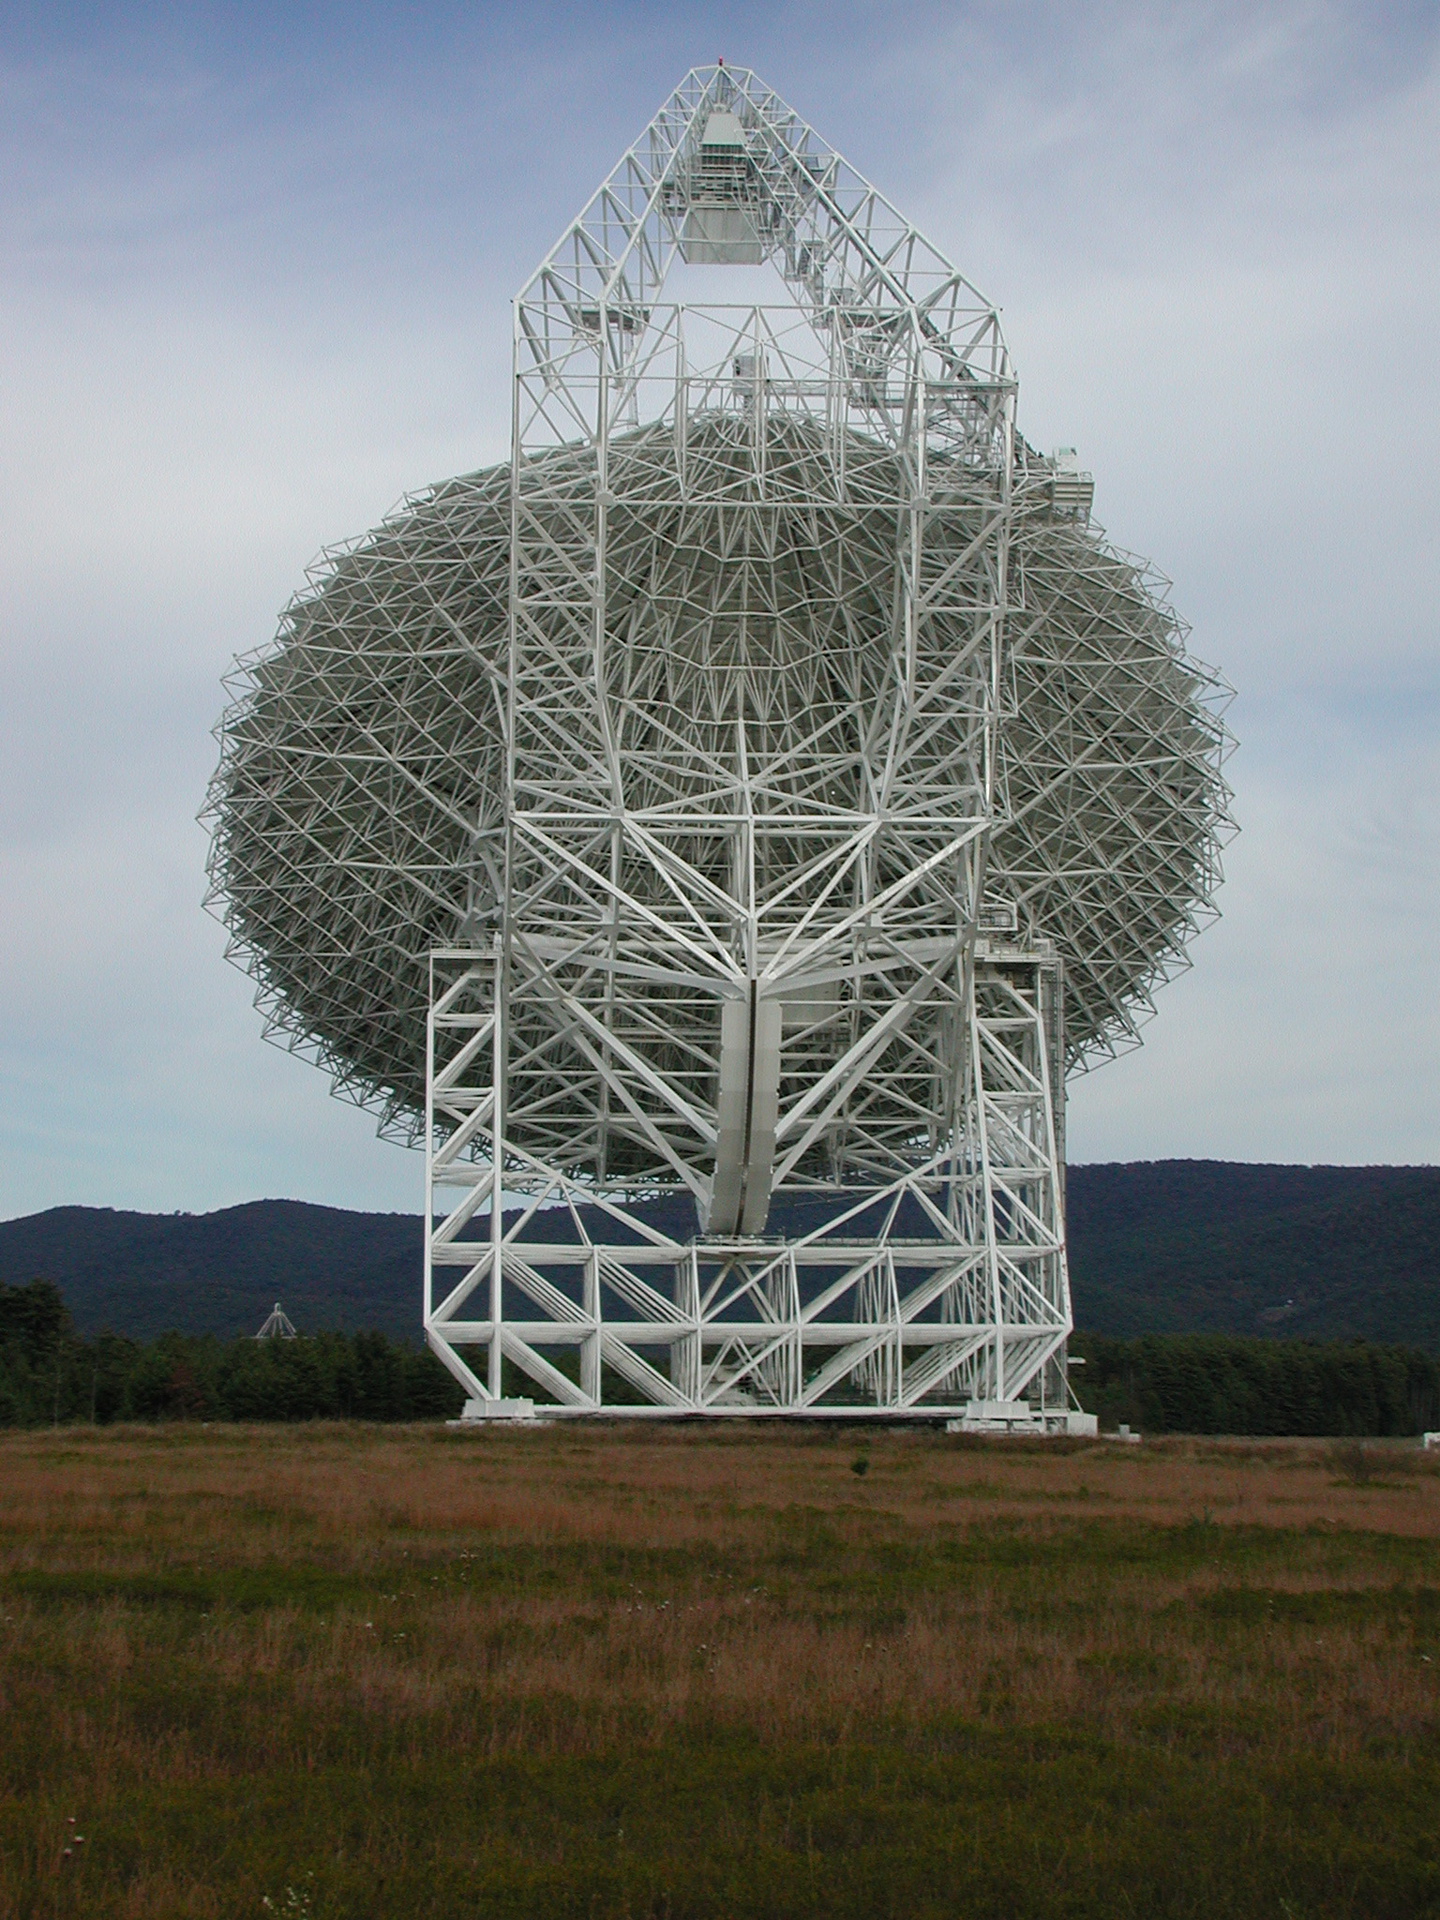

Symmetry in Steel

Over 13,000 steel beams support the world's largest fully-steerable telescope in Green Bank, West Virginia. The Green Bank Telescope weighs 17 million pounds, and moves on a rotating base and a tilting gear. The two-armed yoke at the base of the GBT supports the tilting gear. And a gigantic arm attaches behind the dish to give it strength to tower over 200 feet above the surface.

Credit: NRAO/AUI/NSF